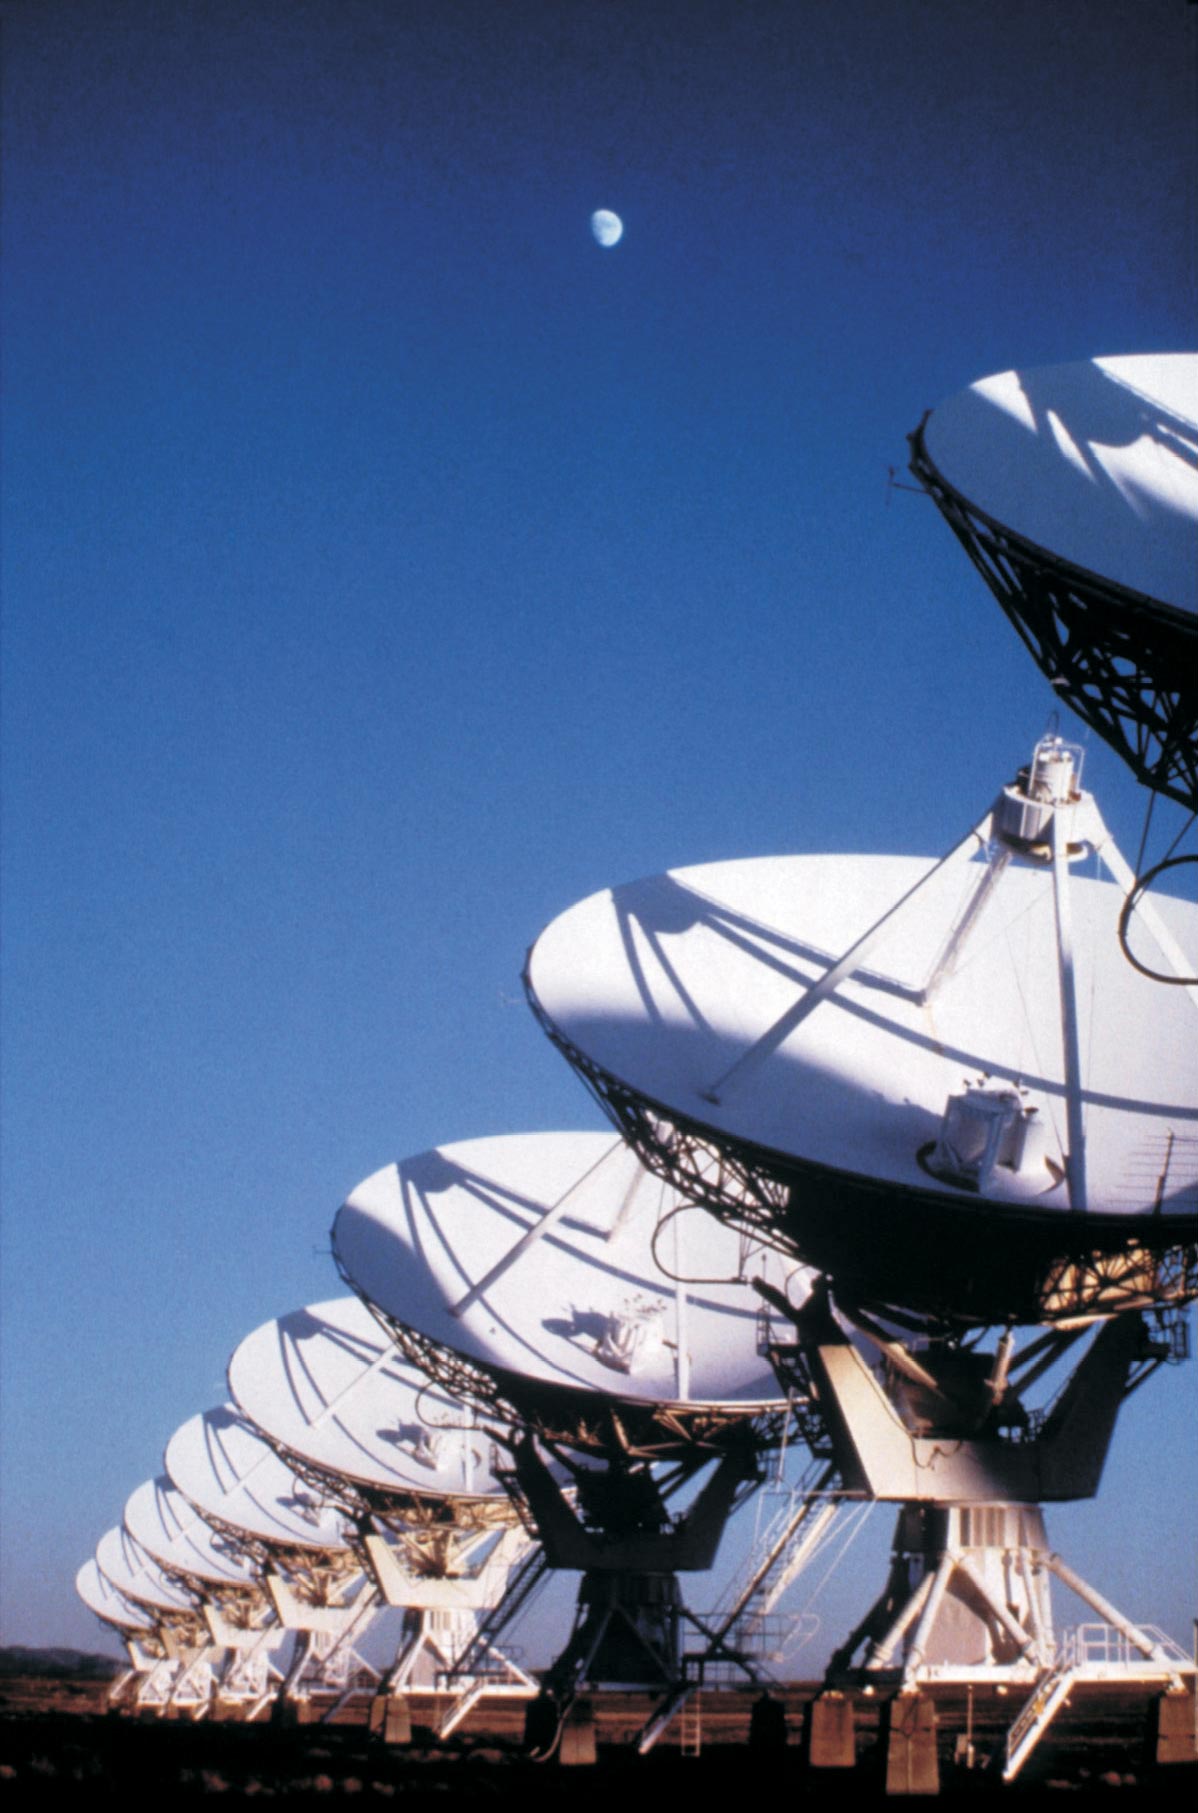

Half Moon over the VLA

Credit: NRAO/AUI/NSF